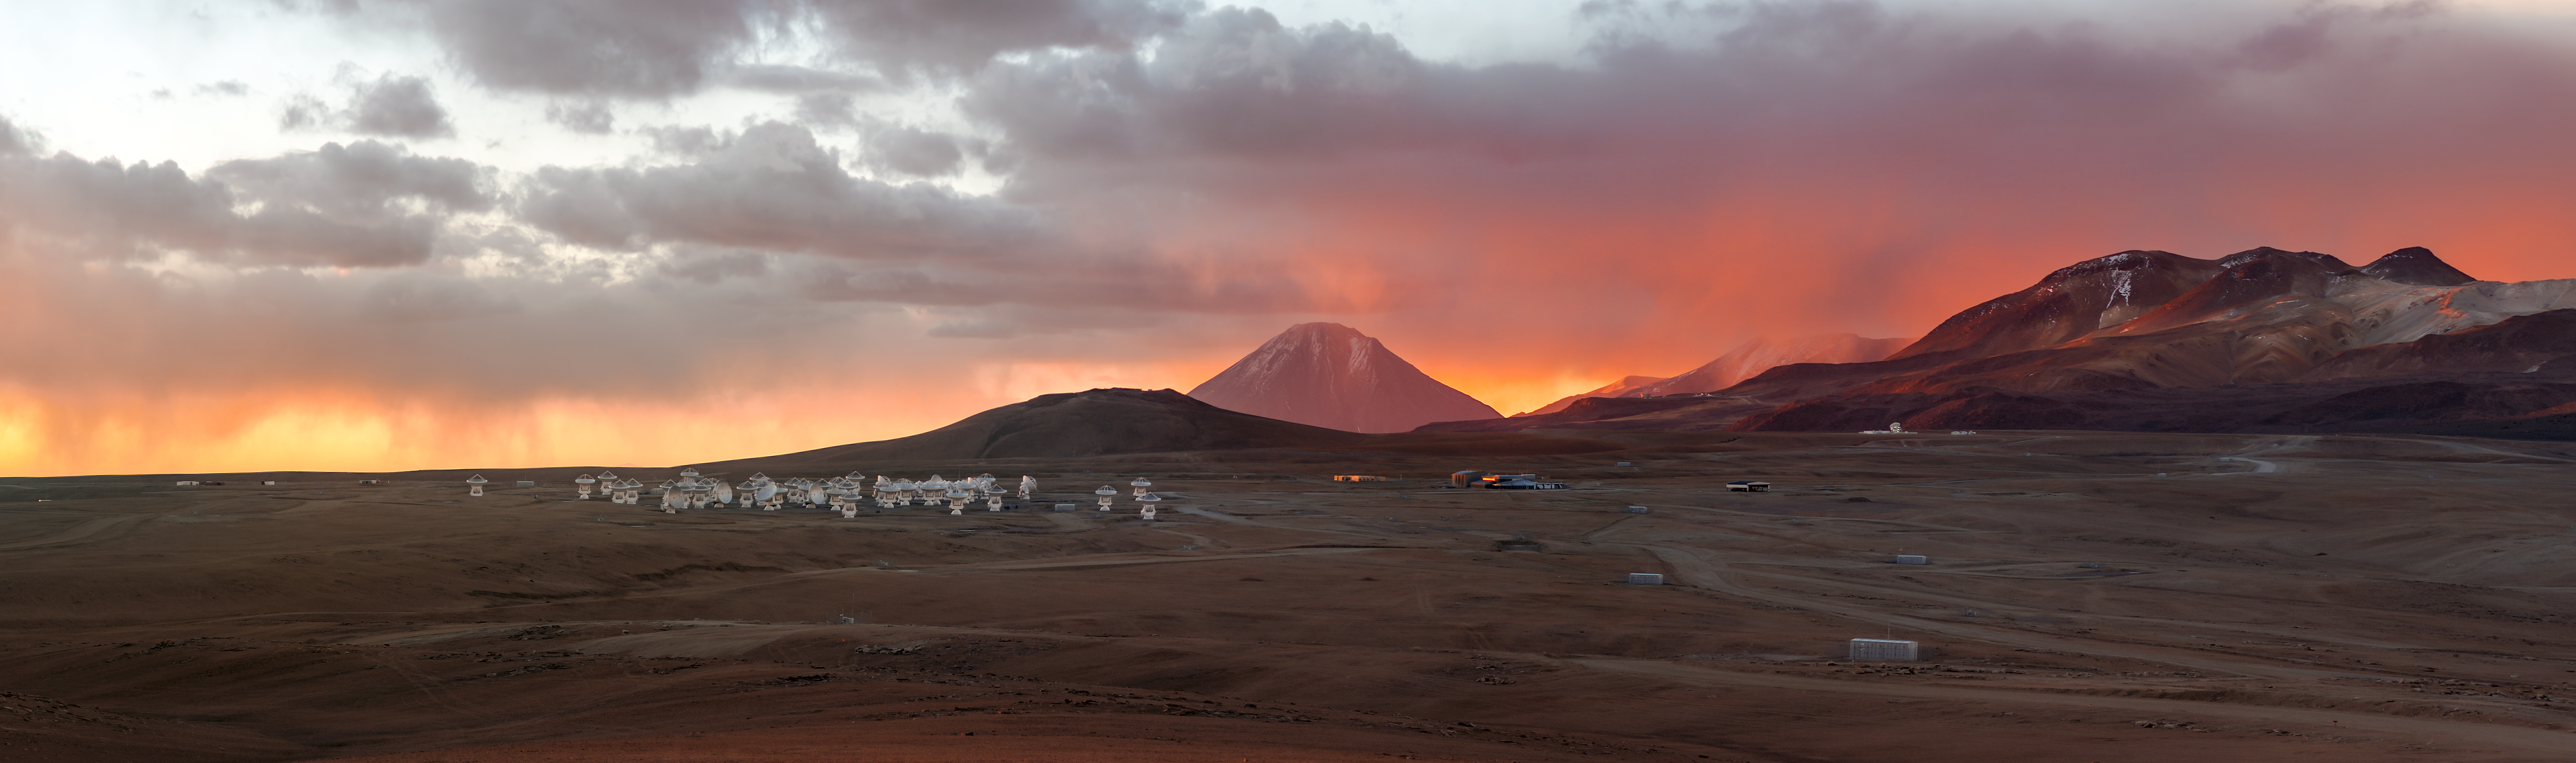

Breathtaking sunset over the Chajnantor Plateau

The Chajnantor Plateau is home to ALMA, a revolutionary astronomical telescope, comprising an array of 66 giant antennas which observe light with millimetre and submillimetre wavelengths. ALMA is currently the most powerful telescope in the world for observing molecular gas and dust that emits millimetre and sub millimetre light, allowing the incredible array to study the building blocks of stars, planetary systems, galaxies and life itself.

Credit: P. Horálek/ESO